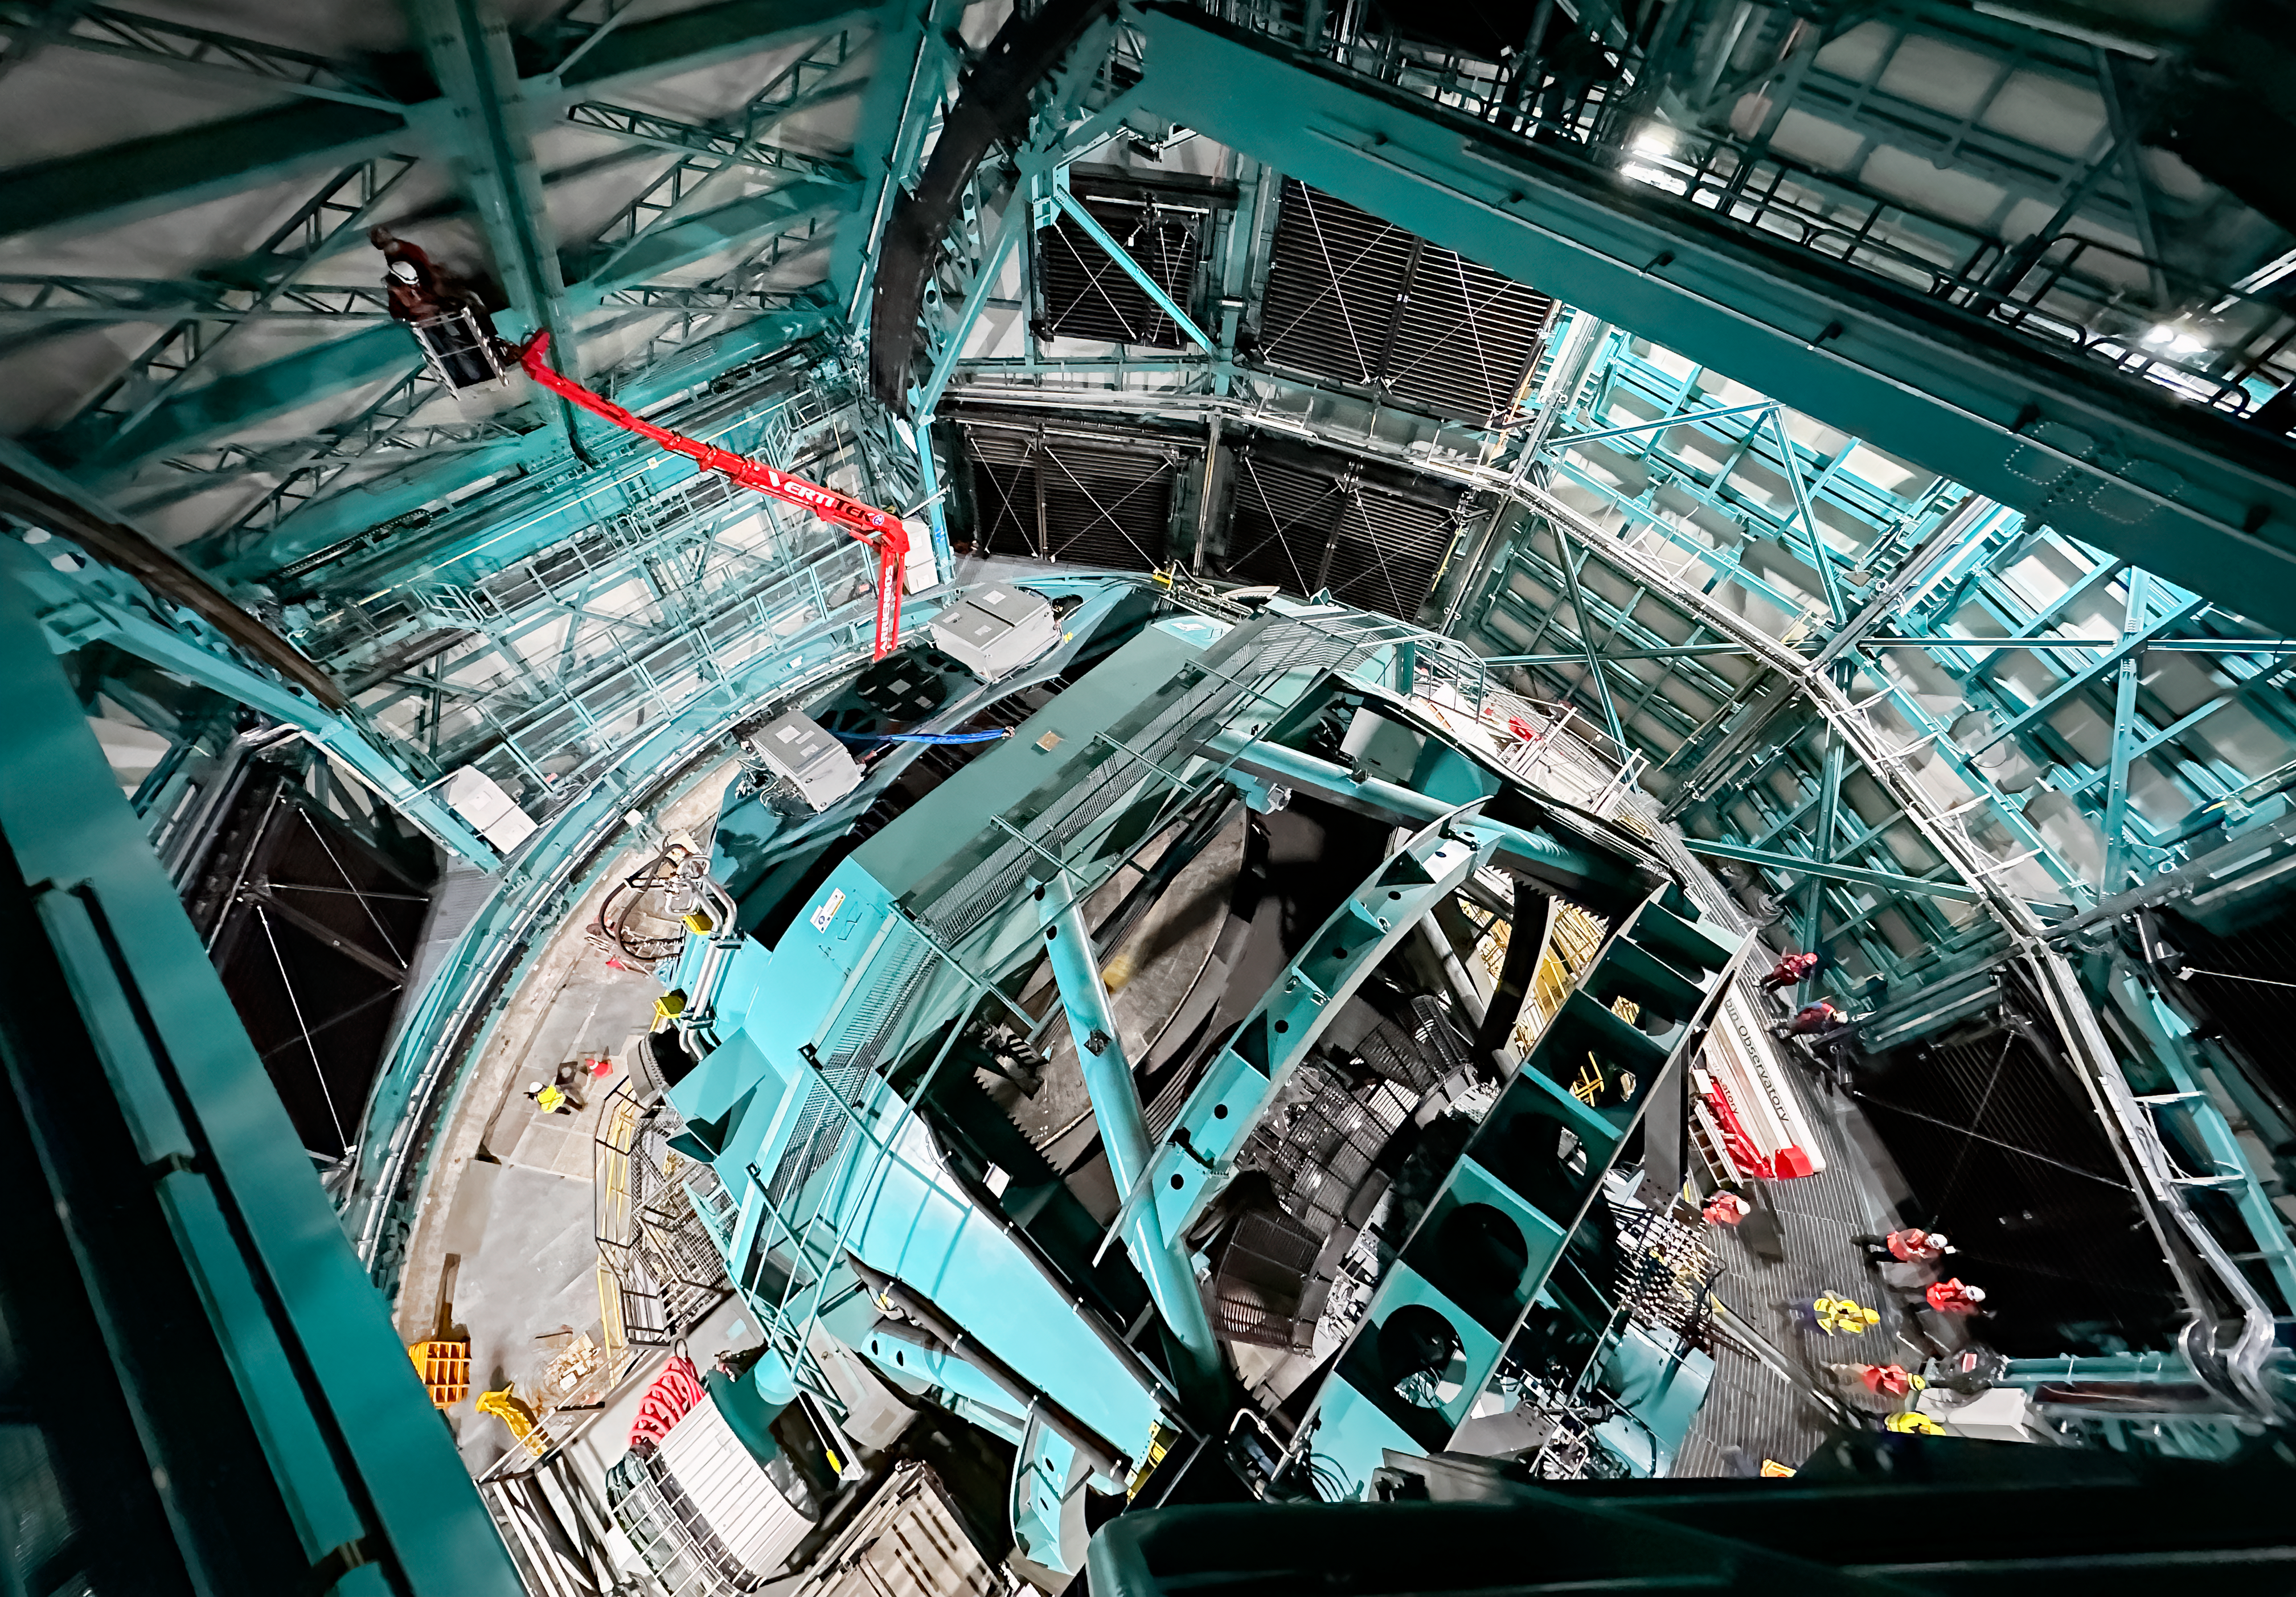

Rubin Visits AMCR

The AURA Management Council for the Rubin Observatory (AMCR) visits Vera C. Rubin Observatory on 29 November 2023.

Credit: RubinObs/NOIRLab/SLAC/NSF/DOE/AURA